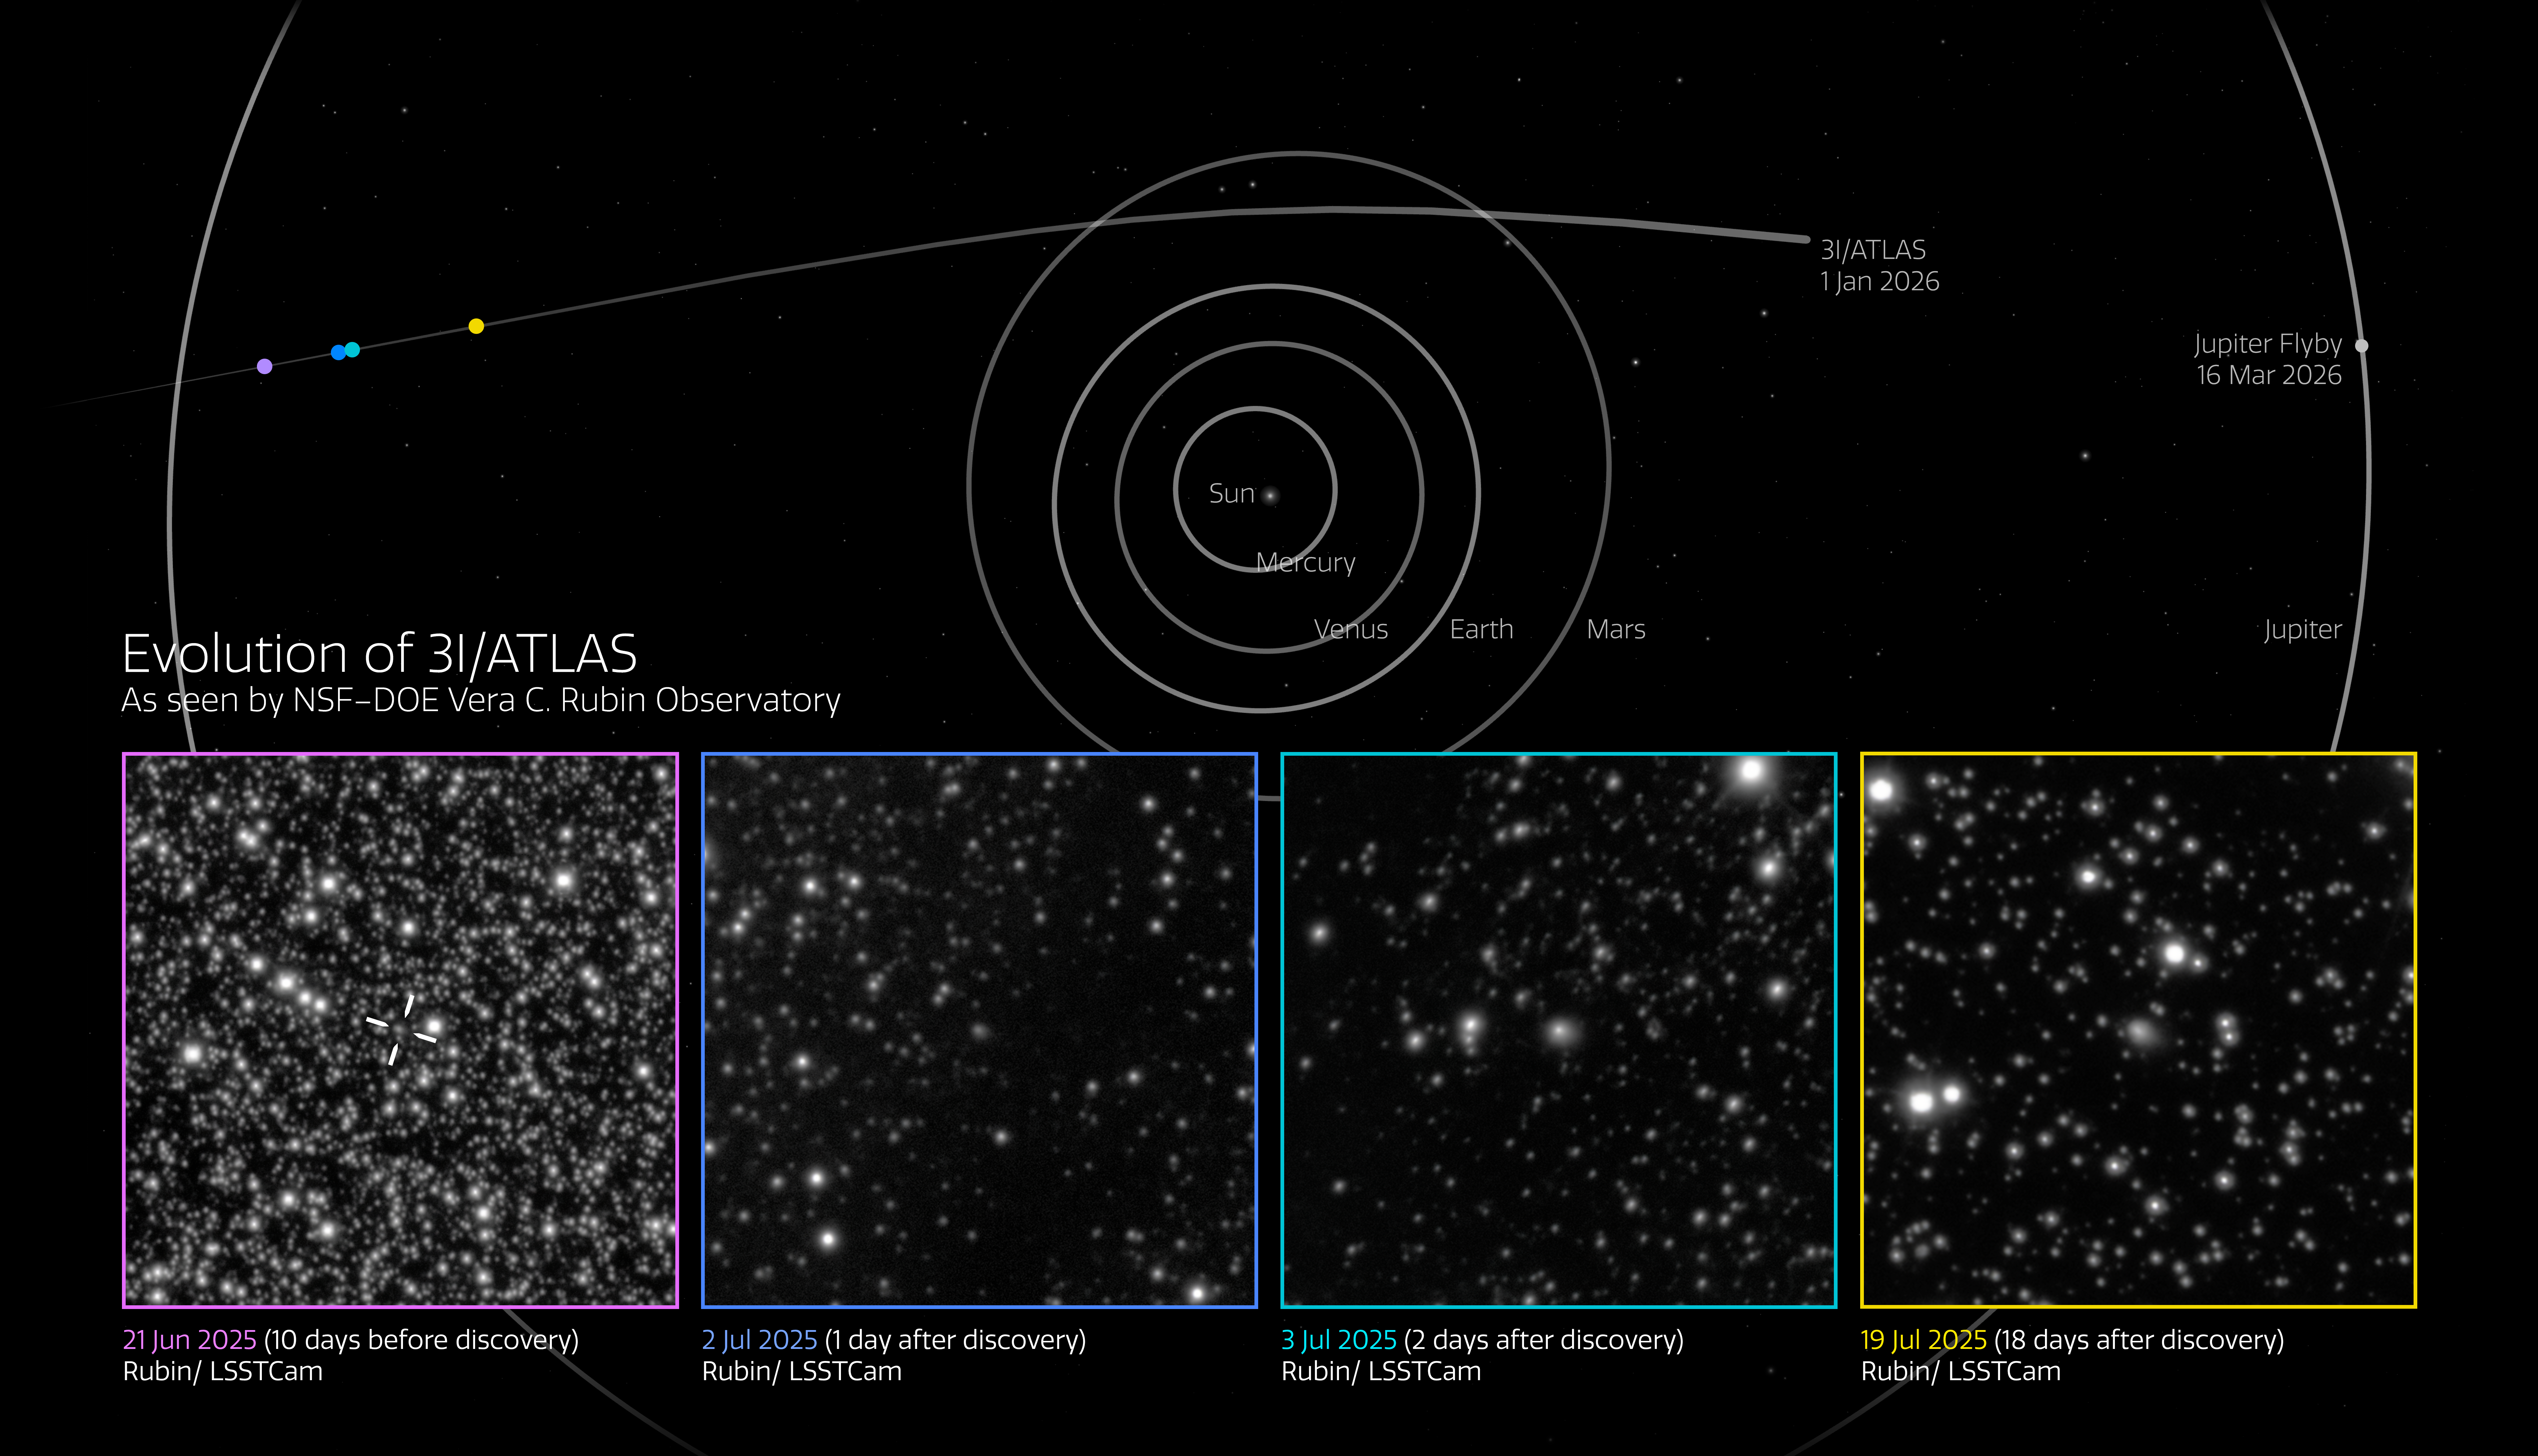

NSF–DOE Rubin Observatory Spotted Comet 3I/ATLAS Ten Days Before Discovery

This Image of the Week features the famous interstellar object known as comet 3I/ATLAS, as seen by NSF–DOE Vera C. Rubin Observatory, jointly funded by the U.S. National Science Foundation (NSF) and the U.S. Department of Energy's Office of Science (DOE/SC) and jointly operated by NSF NOIRLab and DOE’s SLAC National Accelerator Laboratory.

3I/ATLAS is only the third interstellar object ever discovered. It was first reported on 1 July 2025 by the Asteroid Terrestrial-impact Last Alert System (ATLAS). However, it appeared ten days earlier, on 21 June 2025, in high-resolution commissioning data captured with Rubin’s 3200-megapixel LSST Camera.

Rubin is currently preparing for the start of its mission: the ten-year Legacy Survey of Space and Time (LSST), slated to begin this year. At the time of these observations, the crews were in testing mode and initially weren’t aware of the interstellar comet’s appearance. But as soon as the first alert from ATLAS went out, a check of the camera’s data identified that Rubin, with its unparalleled field of view and light-collecting power, paired with a necessary portion of luck, detected the comet ten days before its discovery.

Rubin continued observing 3I/ATLAS until 20 July, when it was no longer observable while the Sun was below the horizon. The LSST Camera collected nearly 100 exposures that, when combined, show a nightly time-lapse of the interstellar object as it makes its way across the sky. Rubin captured fine details of the comet’s evolution as it approached the Sun.

Scientists predict that many interstellar objects exist and likely pass through our Solar System on a regular basis. But they are exceptionally difficult to capture since they are only visible if they’re bright or close enough, and our telescopes are pointing in the right place at the right time. For this reason, the astronomical community has been eagerly awaiting the LSST, during which Rubin will detect millions of changes in the sky every night and uncover an unpredictable number of never-before-seen interstellar objects.

Credit: NSF–DOE Vera C. Rubin Observatory/NOIRLab/SLAC/AURAImage Processing: C. Chandler (University of Washington), M. Zamani & D. de Martin (NSF NOIRLab)